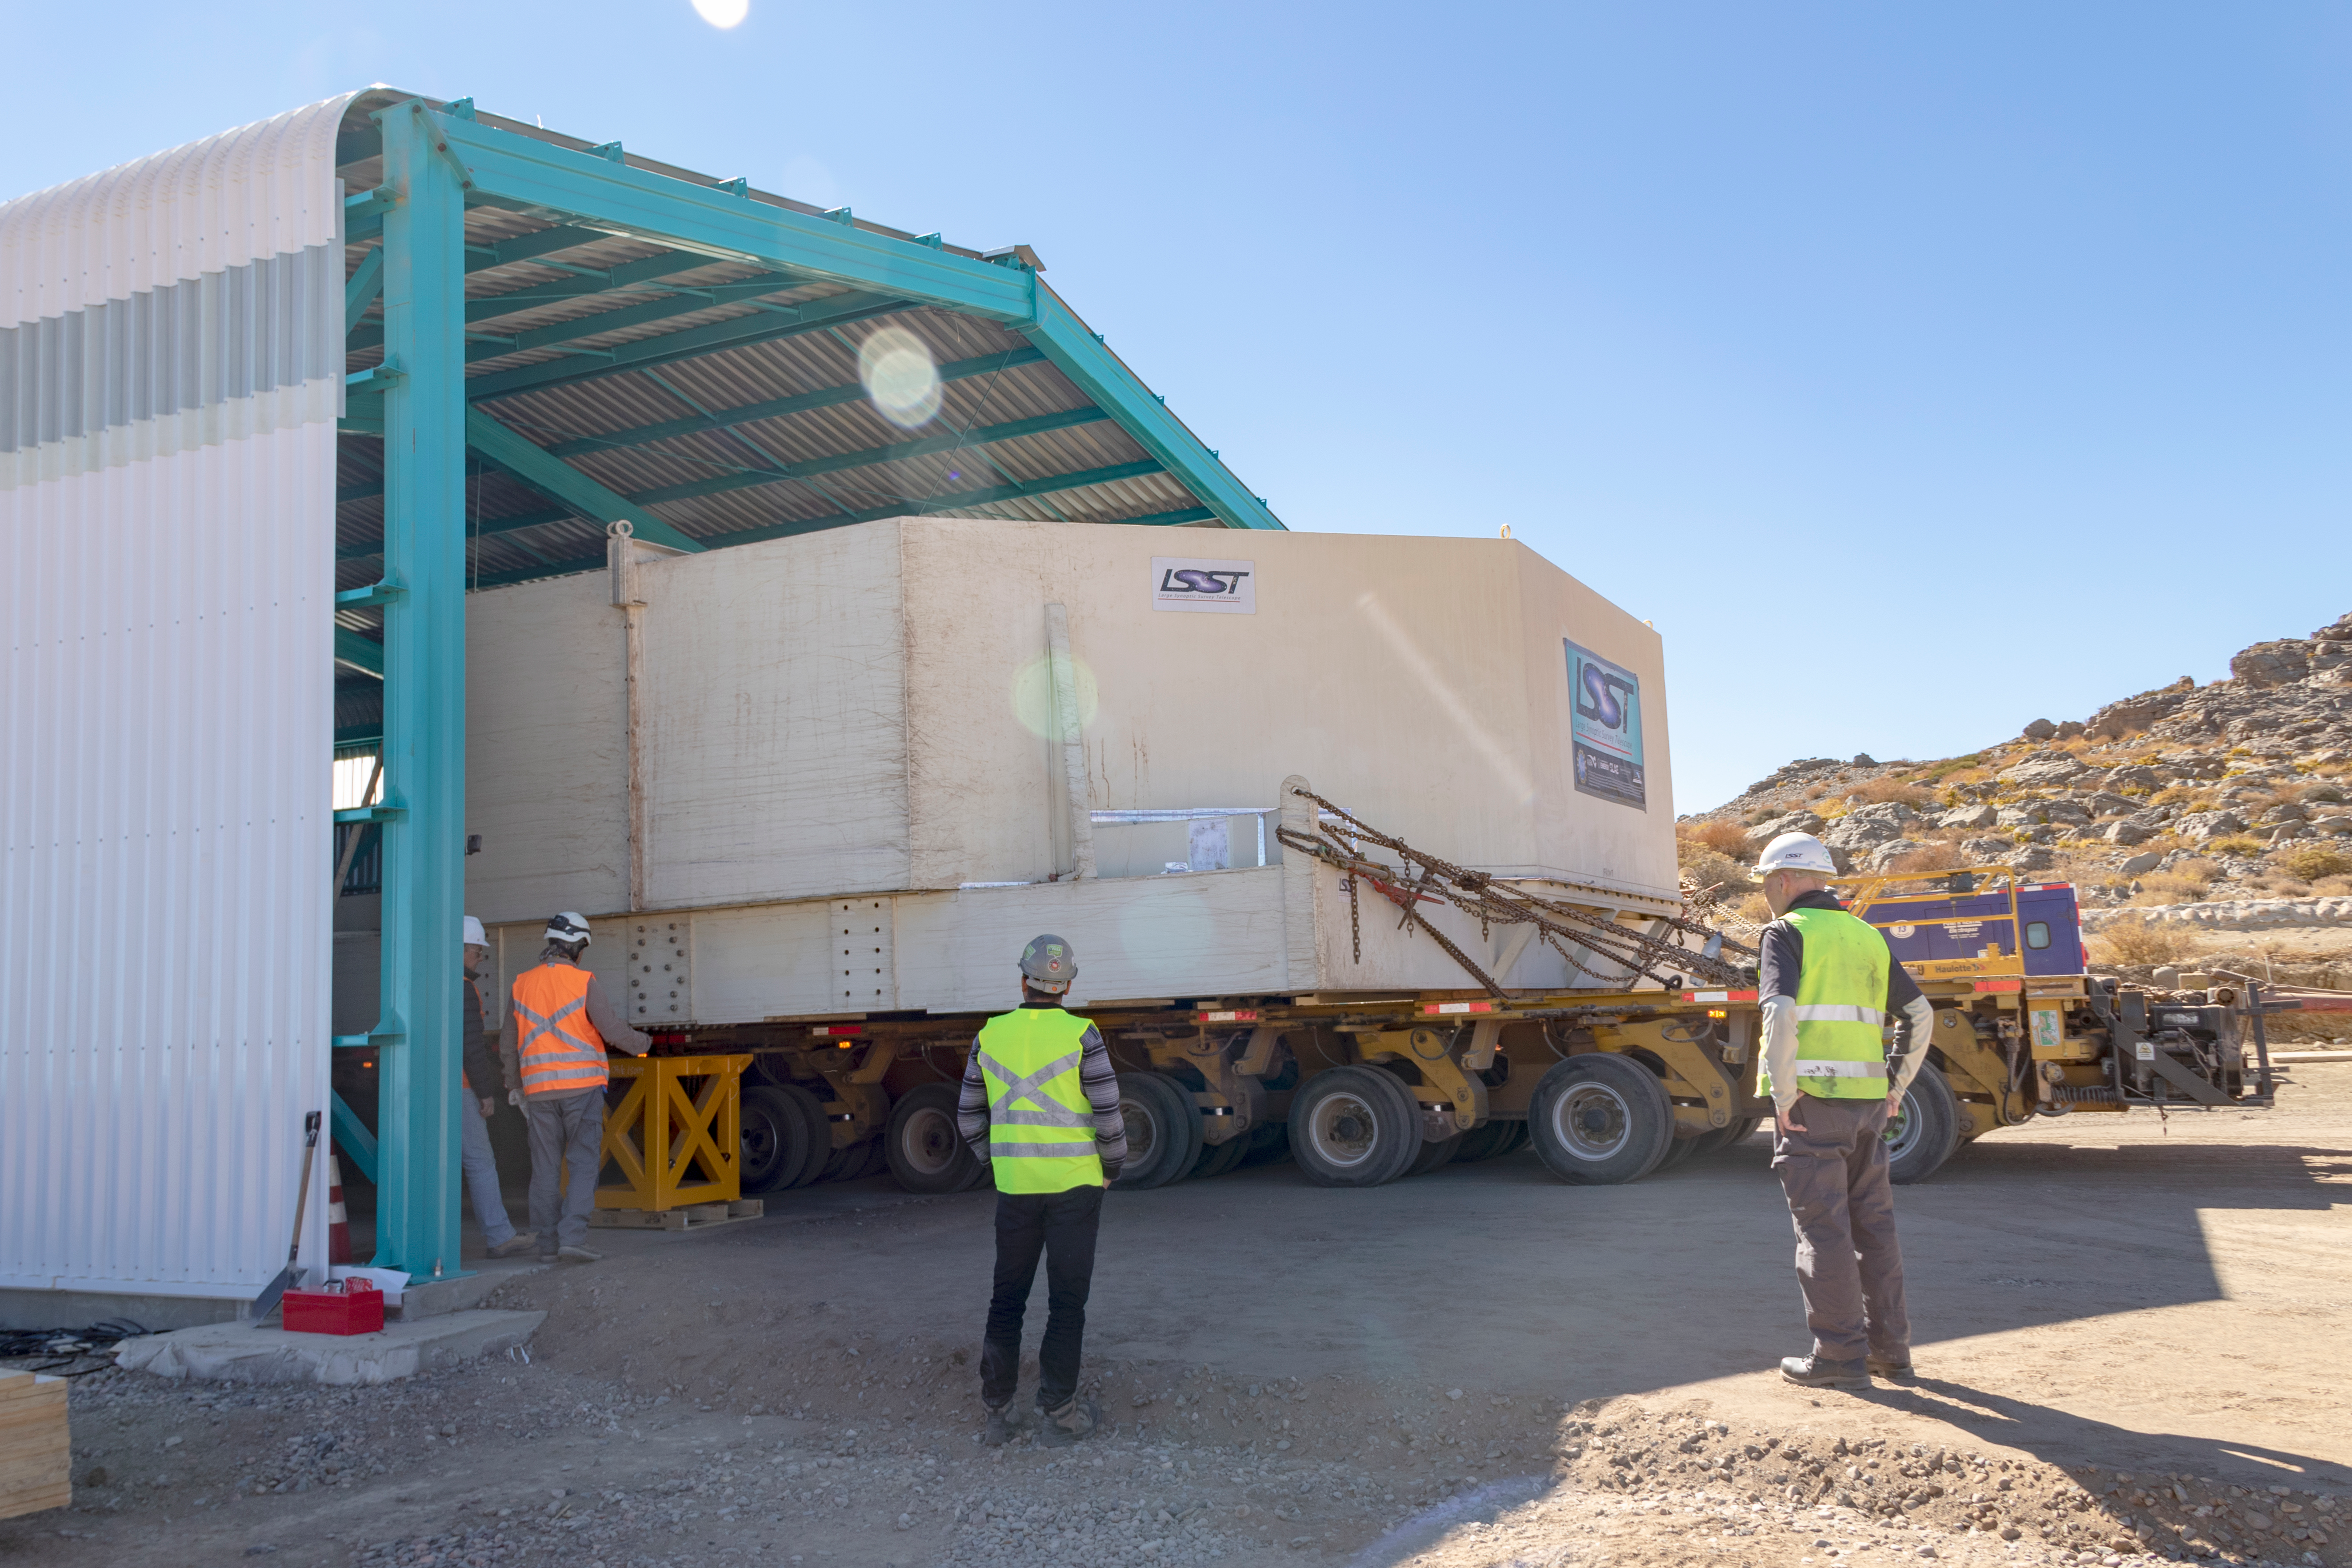

M1M3 Transported to the Summit

The LSST Primary/Tertiary Mirror (M1M3) arrived in the port of Coquimbo on May 7, and was transported to the LSST summit facility building over the next several days. It arrived on the summit on May 11, 2019.

Credit: Rubin Observatory/NSF/AURA